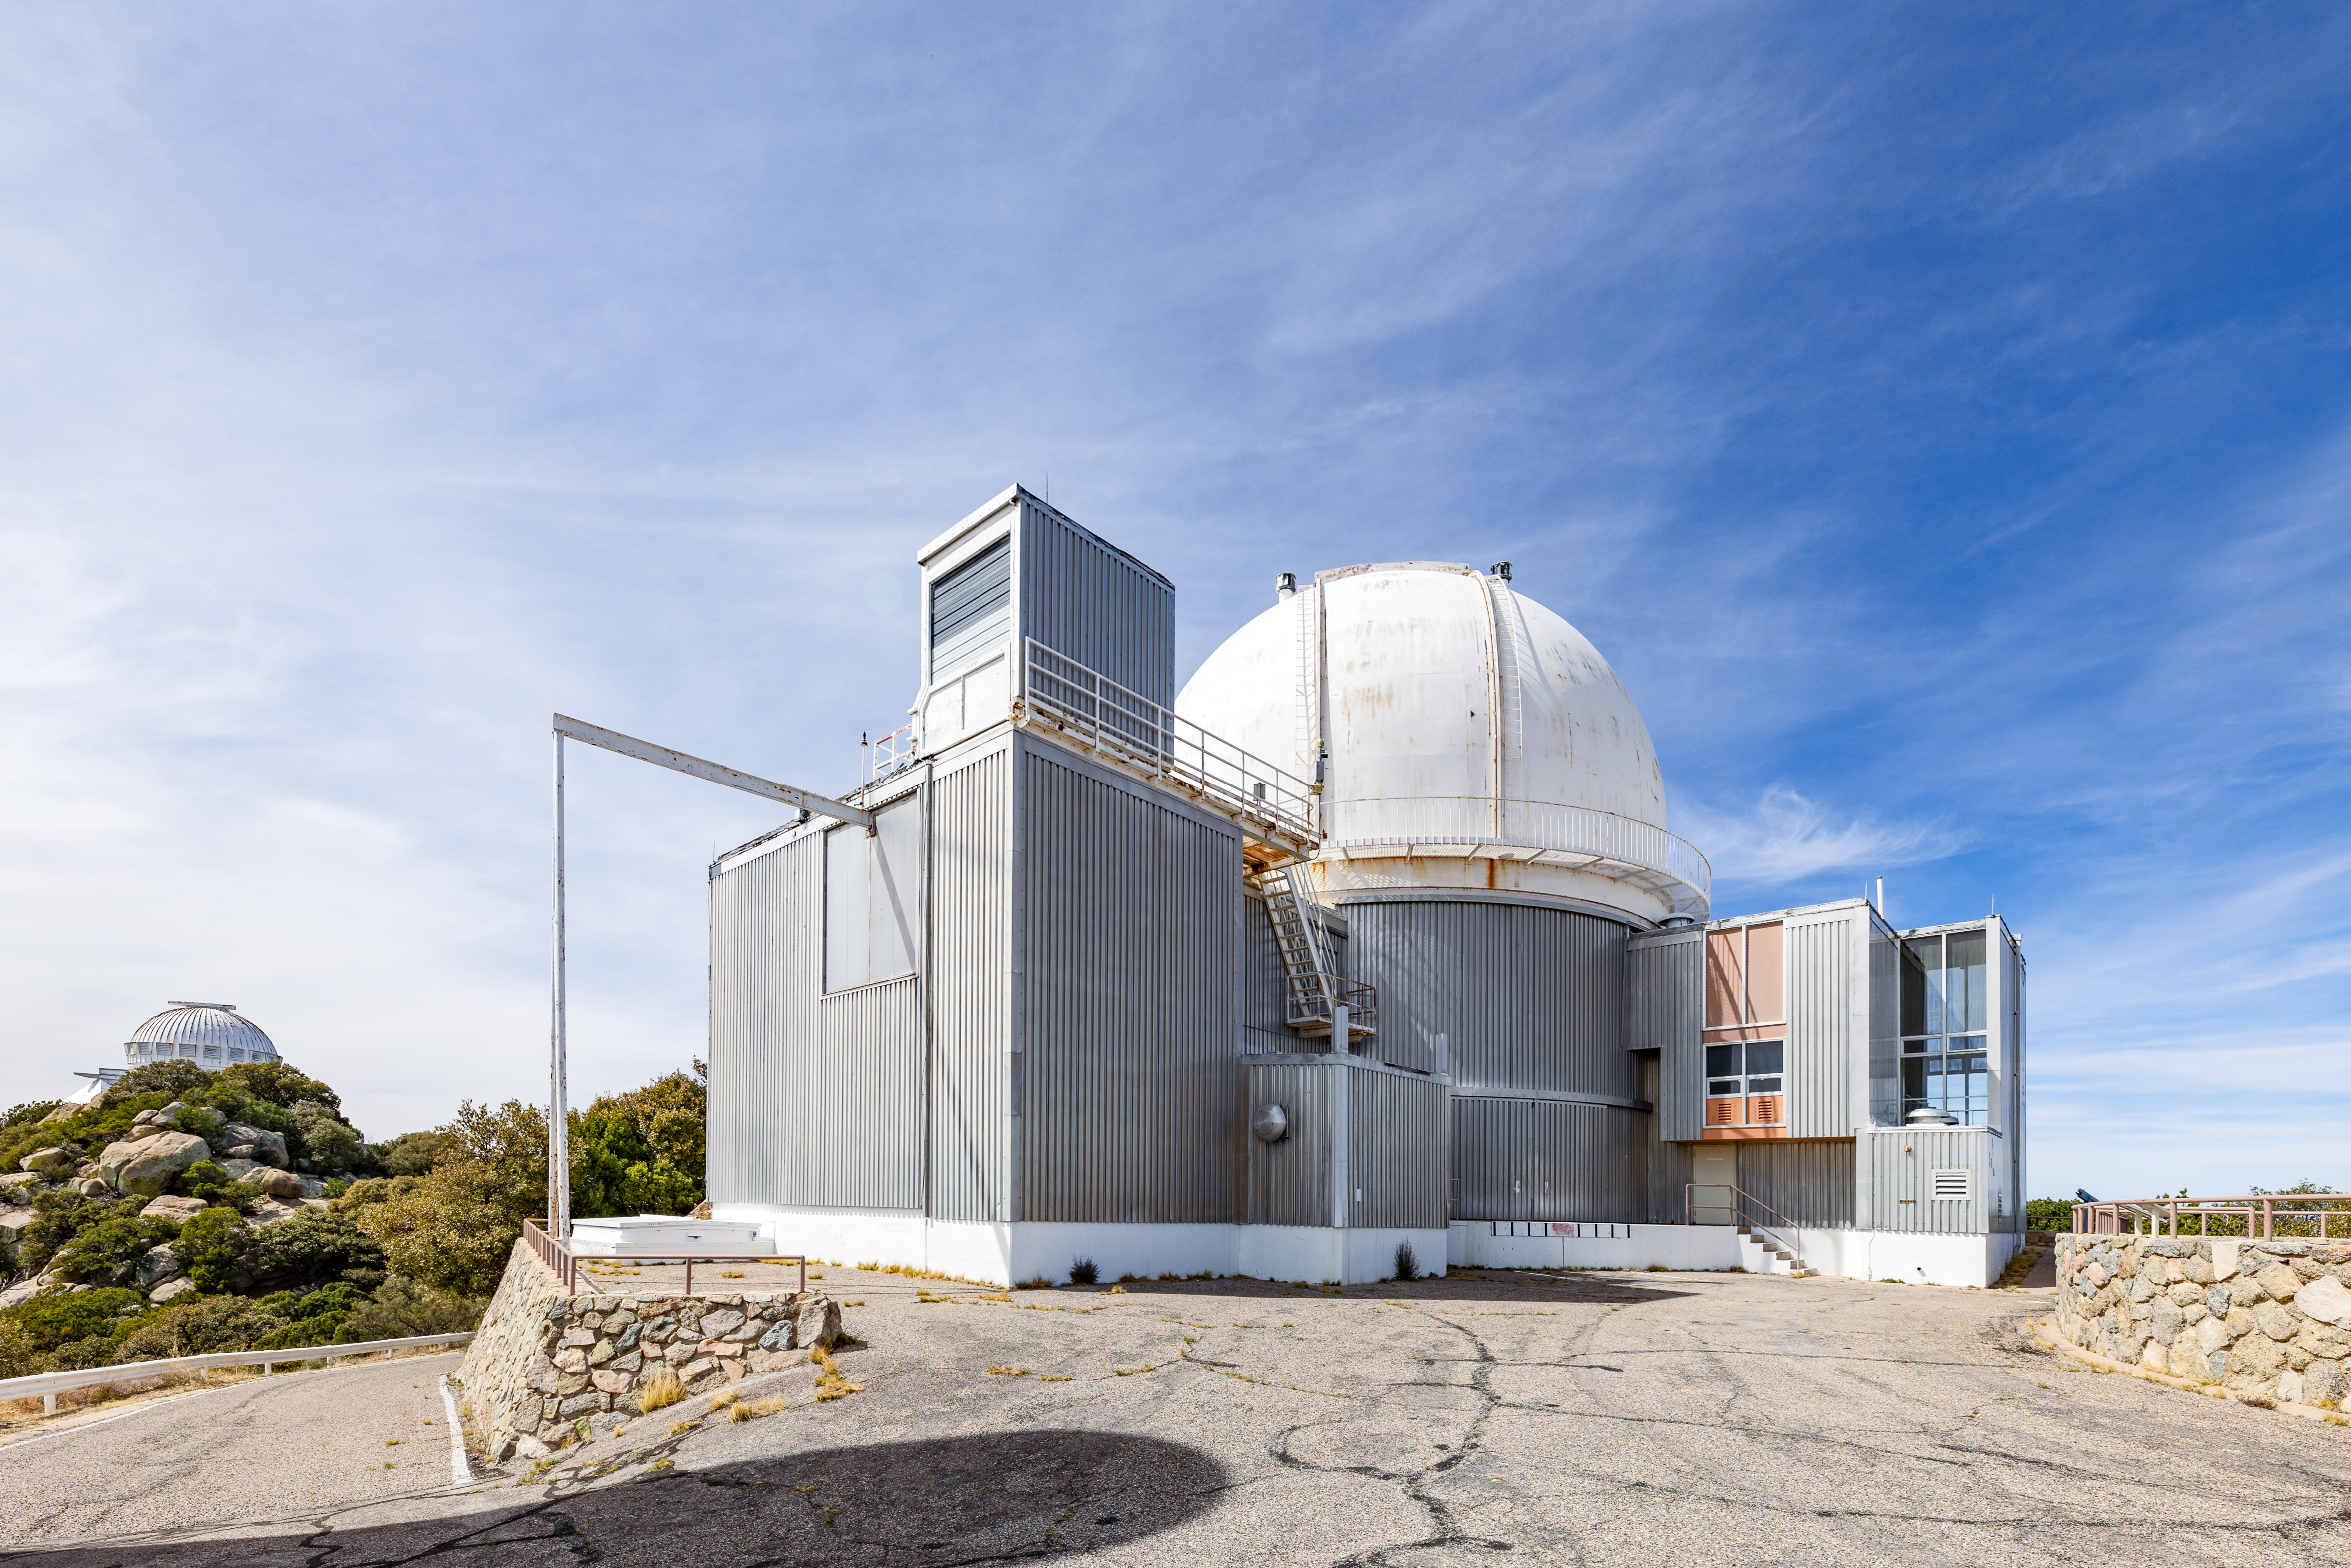

KPNO 2.1-meter Telescope

The KPNO 2.1-meter Telescope on Kitt Peak National Observatory in Arizona.

Credit: KPNO/NOIRLab/NSF/AURA/T. Slovinský